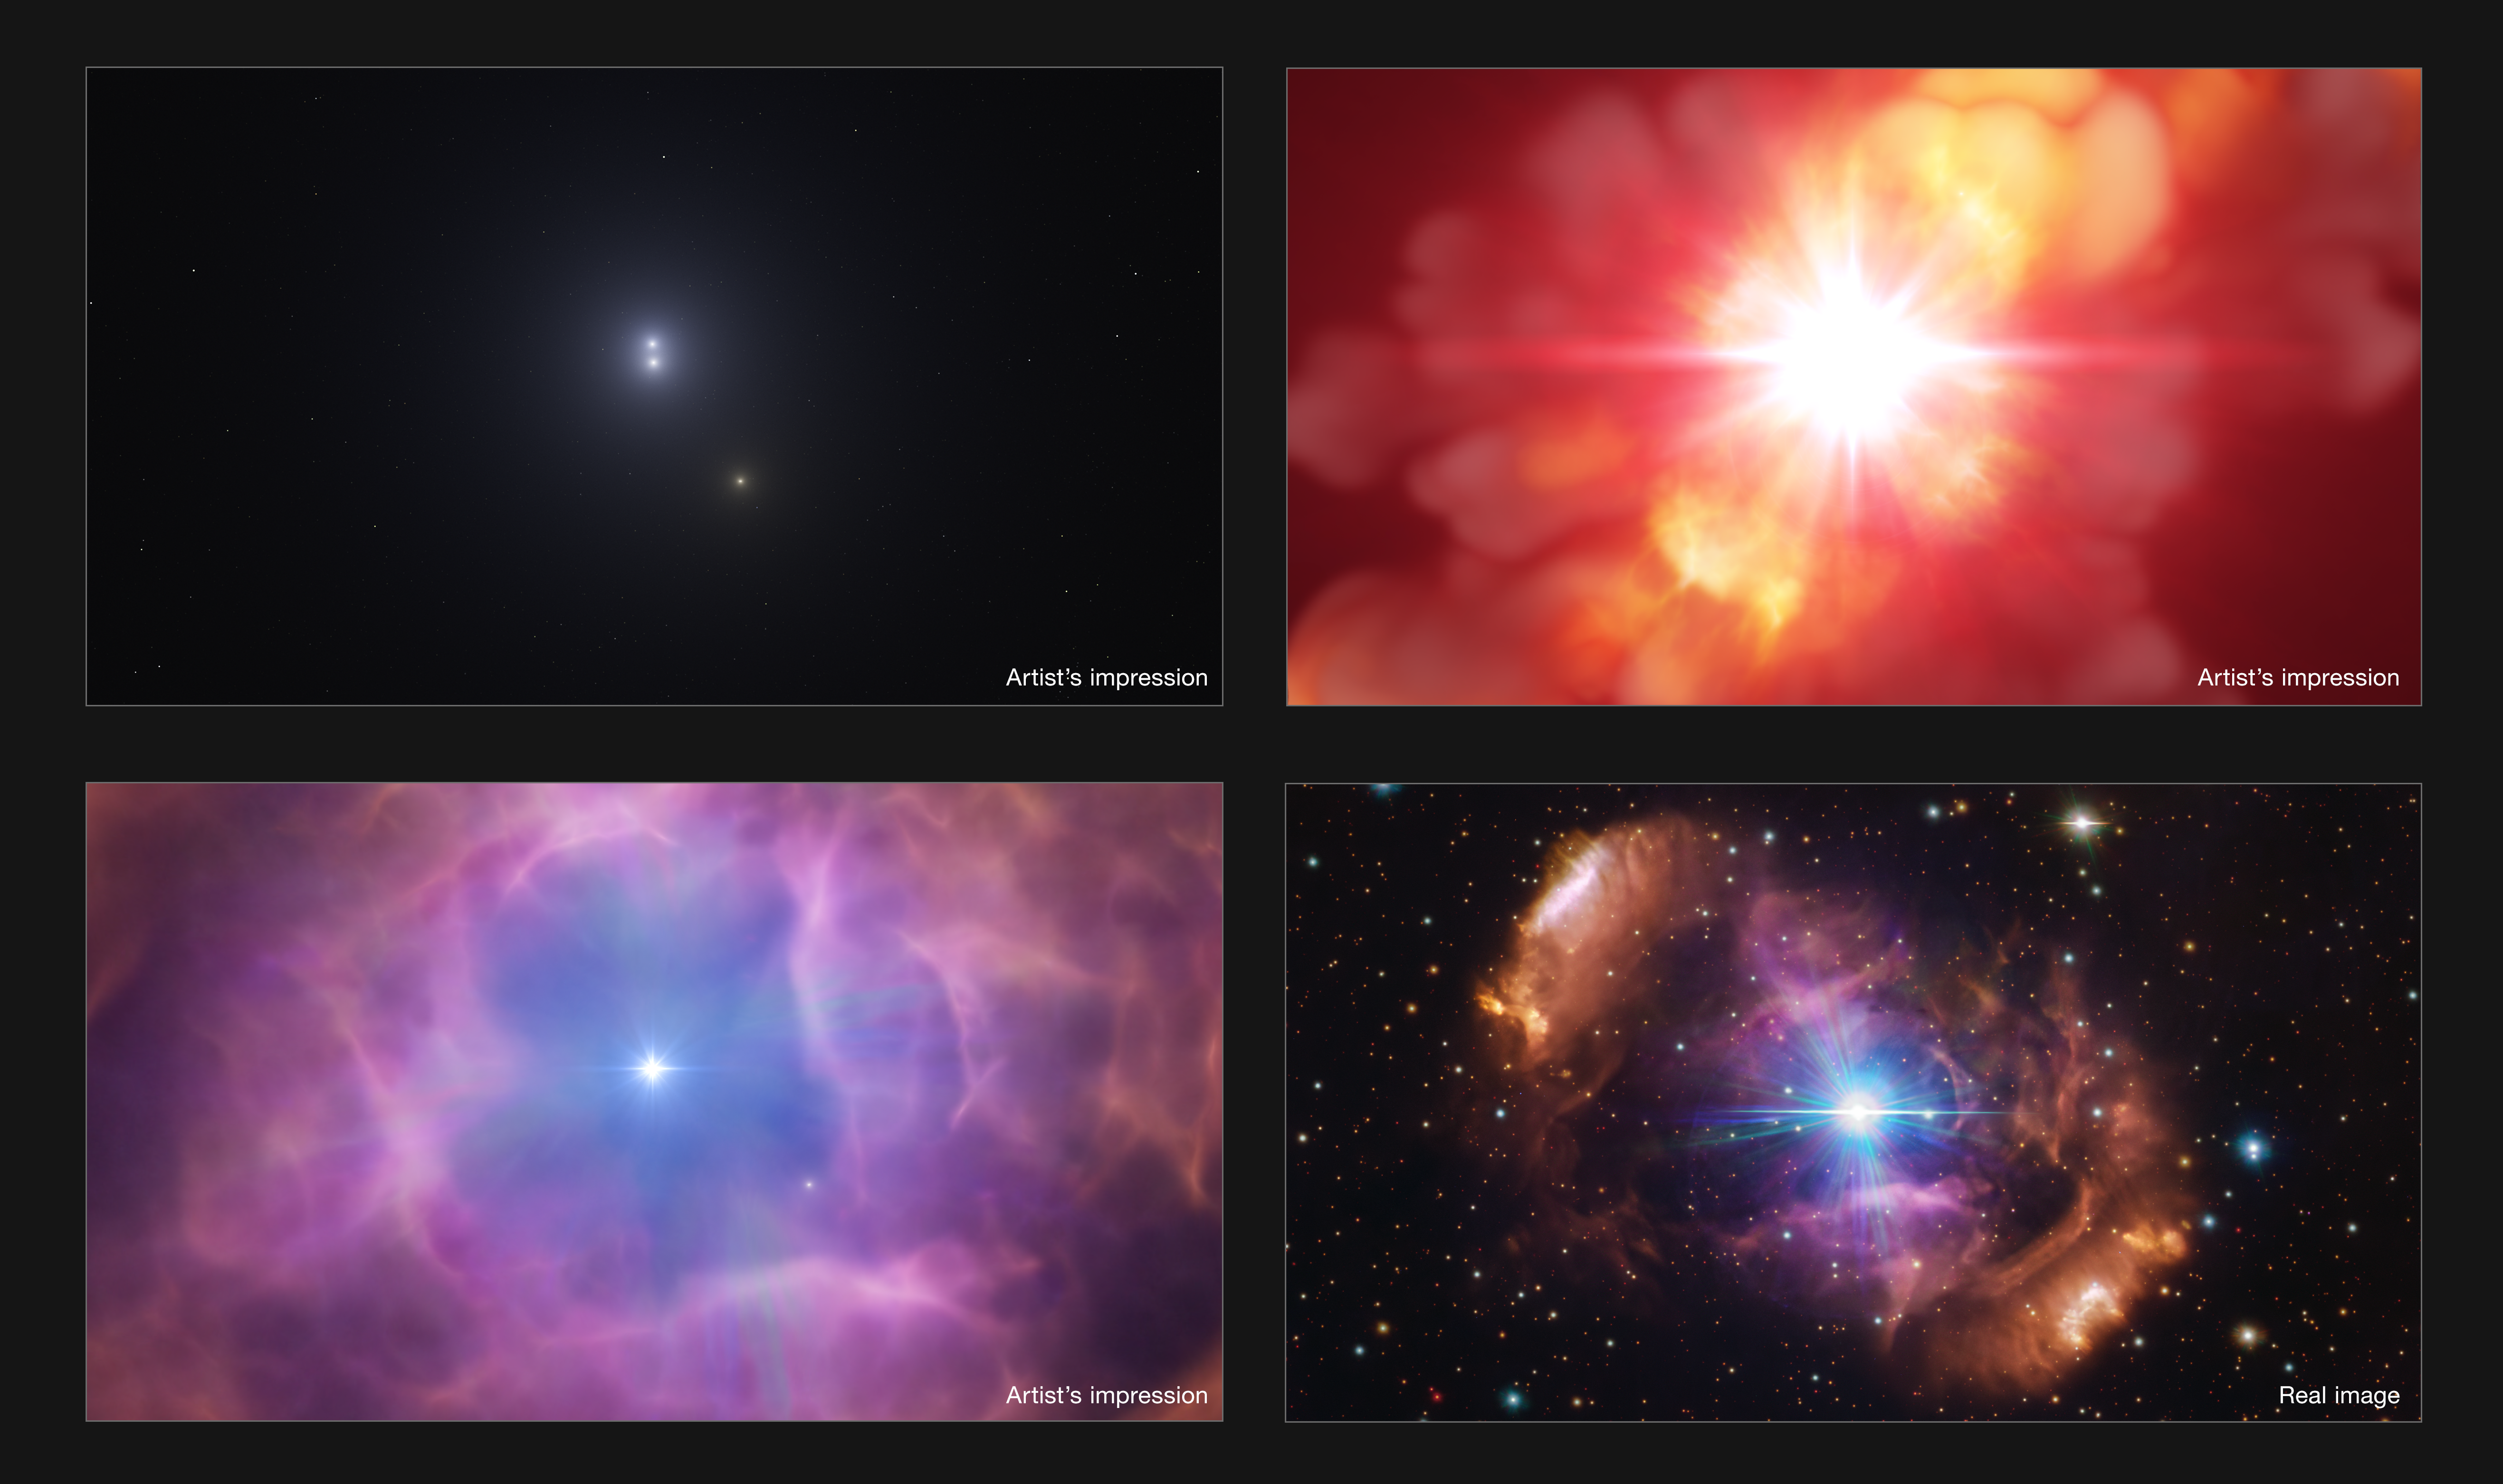

Artist's impression: the violent history of stellar pair HD 148937

This collection of panels shows three artist’s impressions depicting the violent event that changed the fate of the stellar system HD 148937; a real astronomical image is shown in the last panel. Originally, the system had at least three stars (top left panel), two of them close together and another one much more distant, until one day the two inner stars clashed and merged (top right panel). This violent event created a new, larger and magnetic star, now in a pair with the more distant one (bottom left panel). The merger also released the materials that created the spectacular nebula now surrounding the stars (bottom right panel).

Credit: ESO/L. Calçada, VPHAS+ team. Acknowledgement: CASU